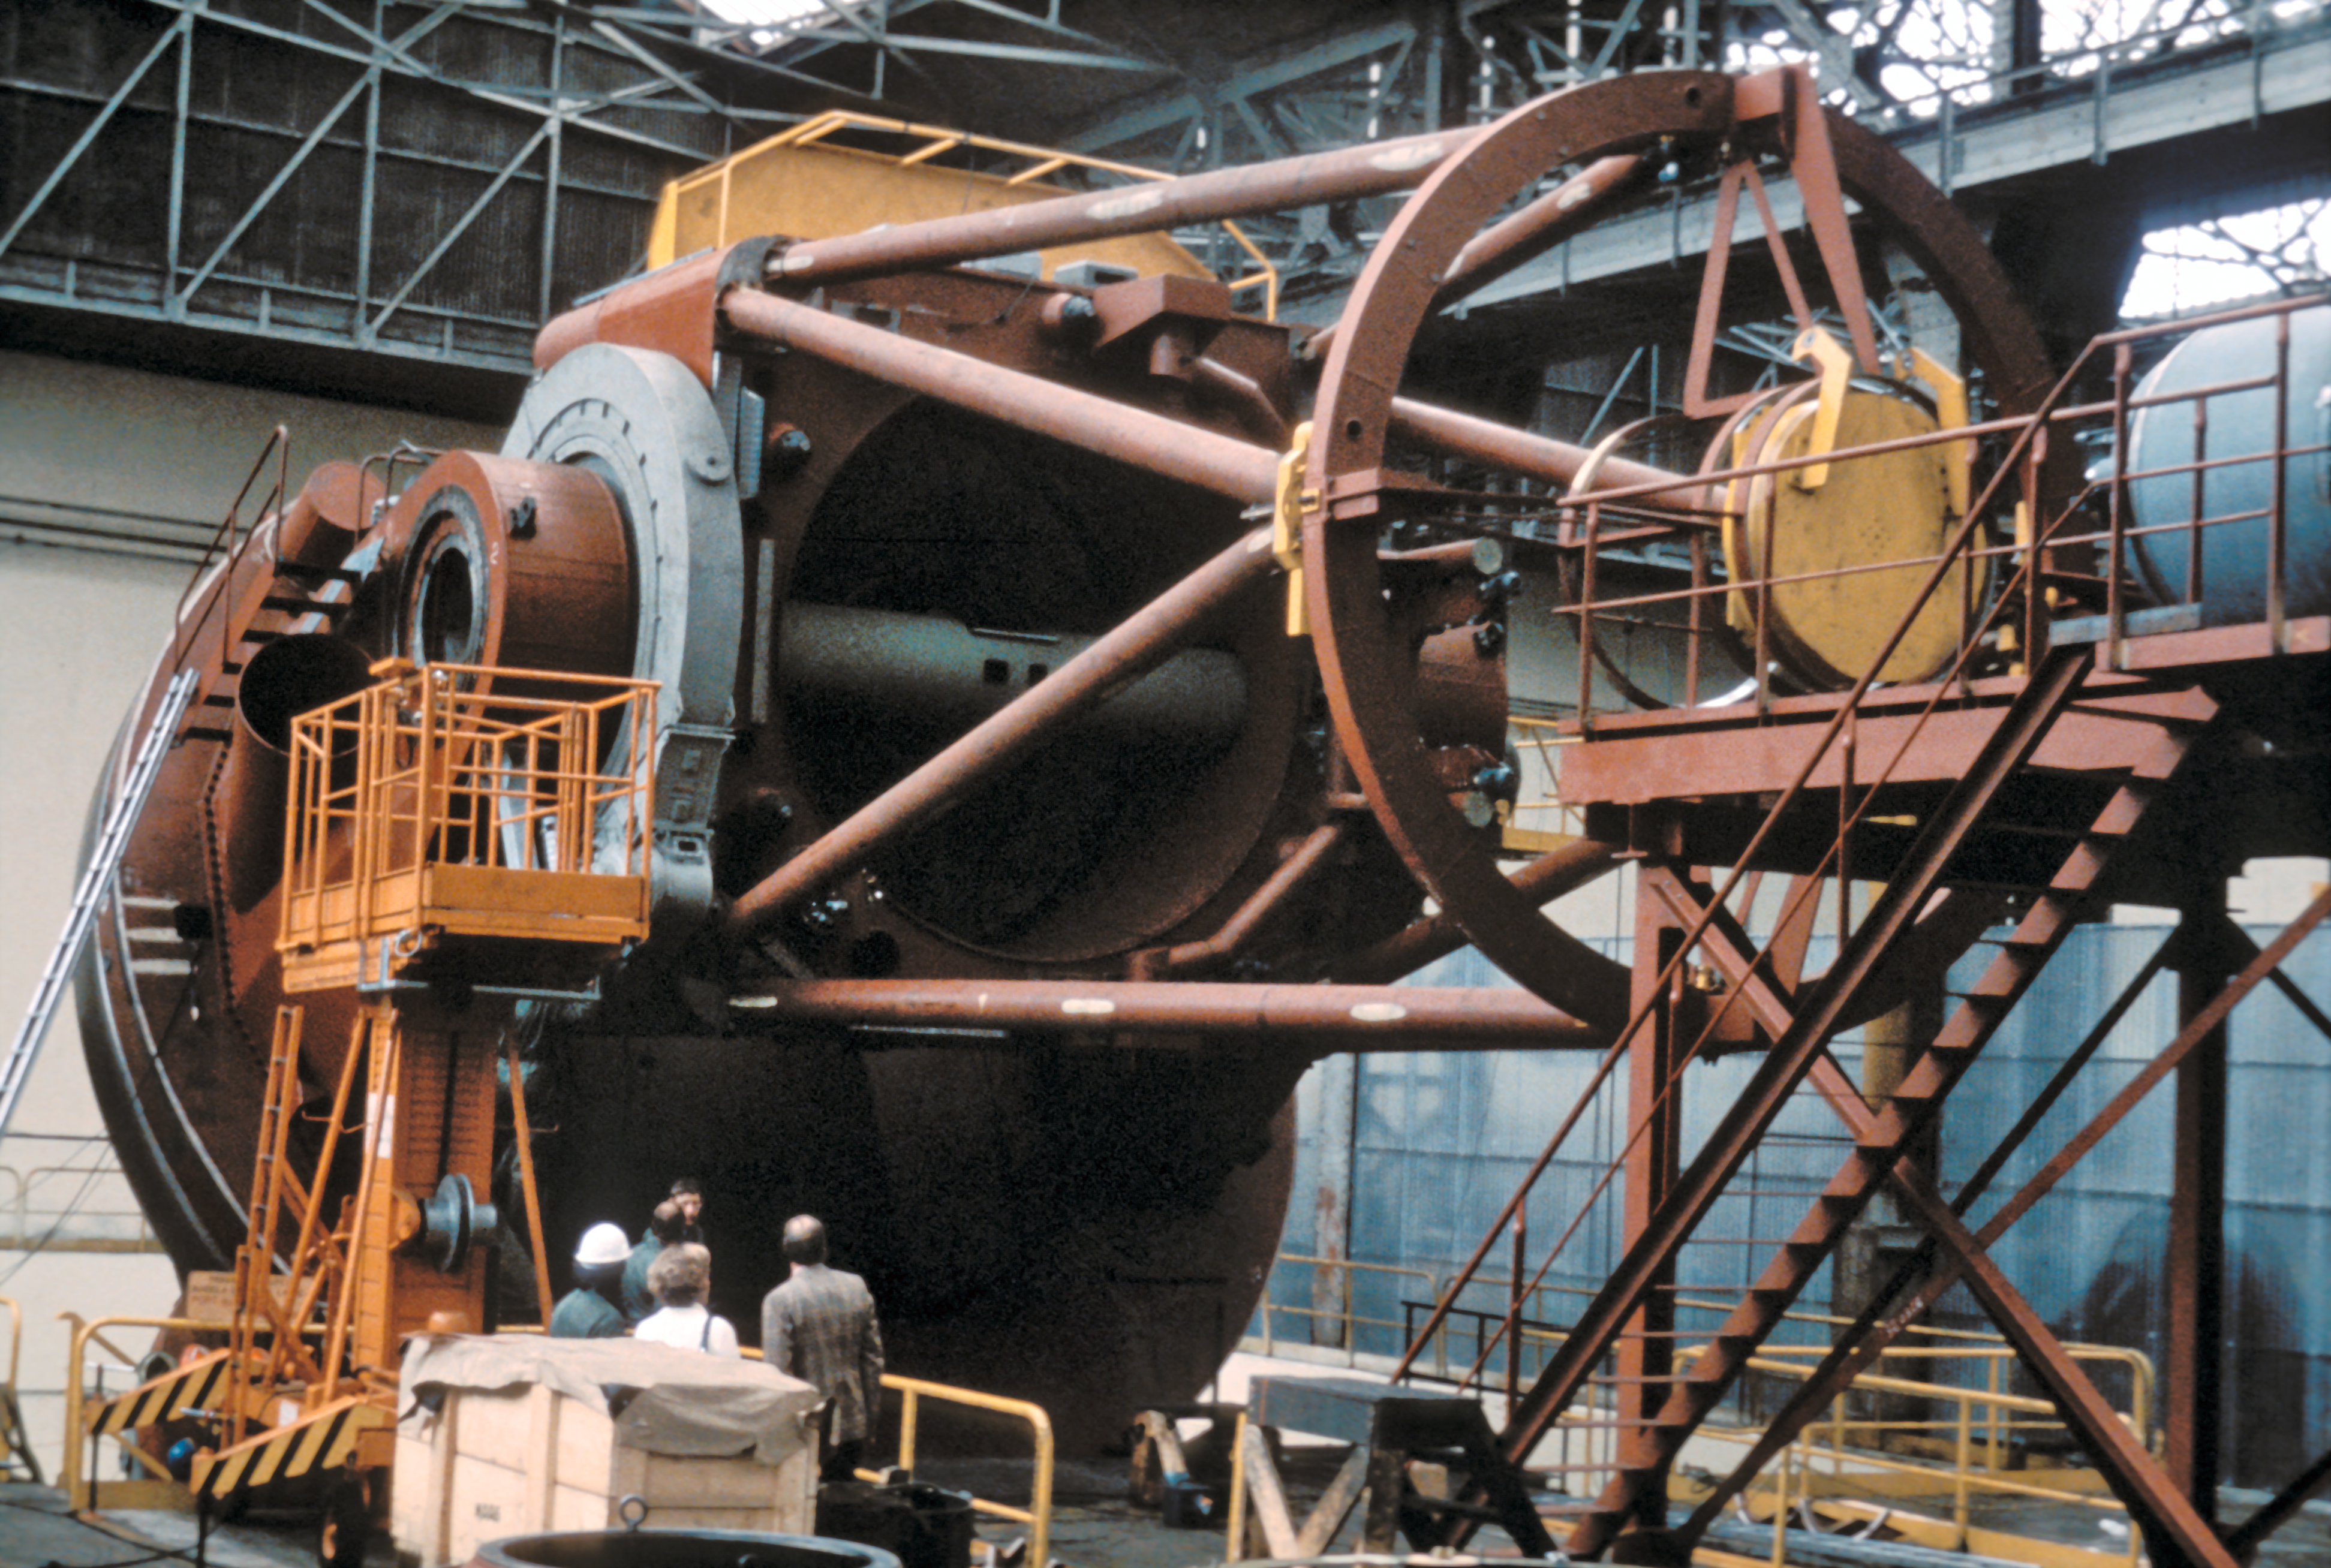

Main structure of the ESO 3.6-metre telescope

Test set-up of the main structure of the ESO 3.6-metre Telescope at REOSC (France), mid 1974.

Credit: ESO